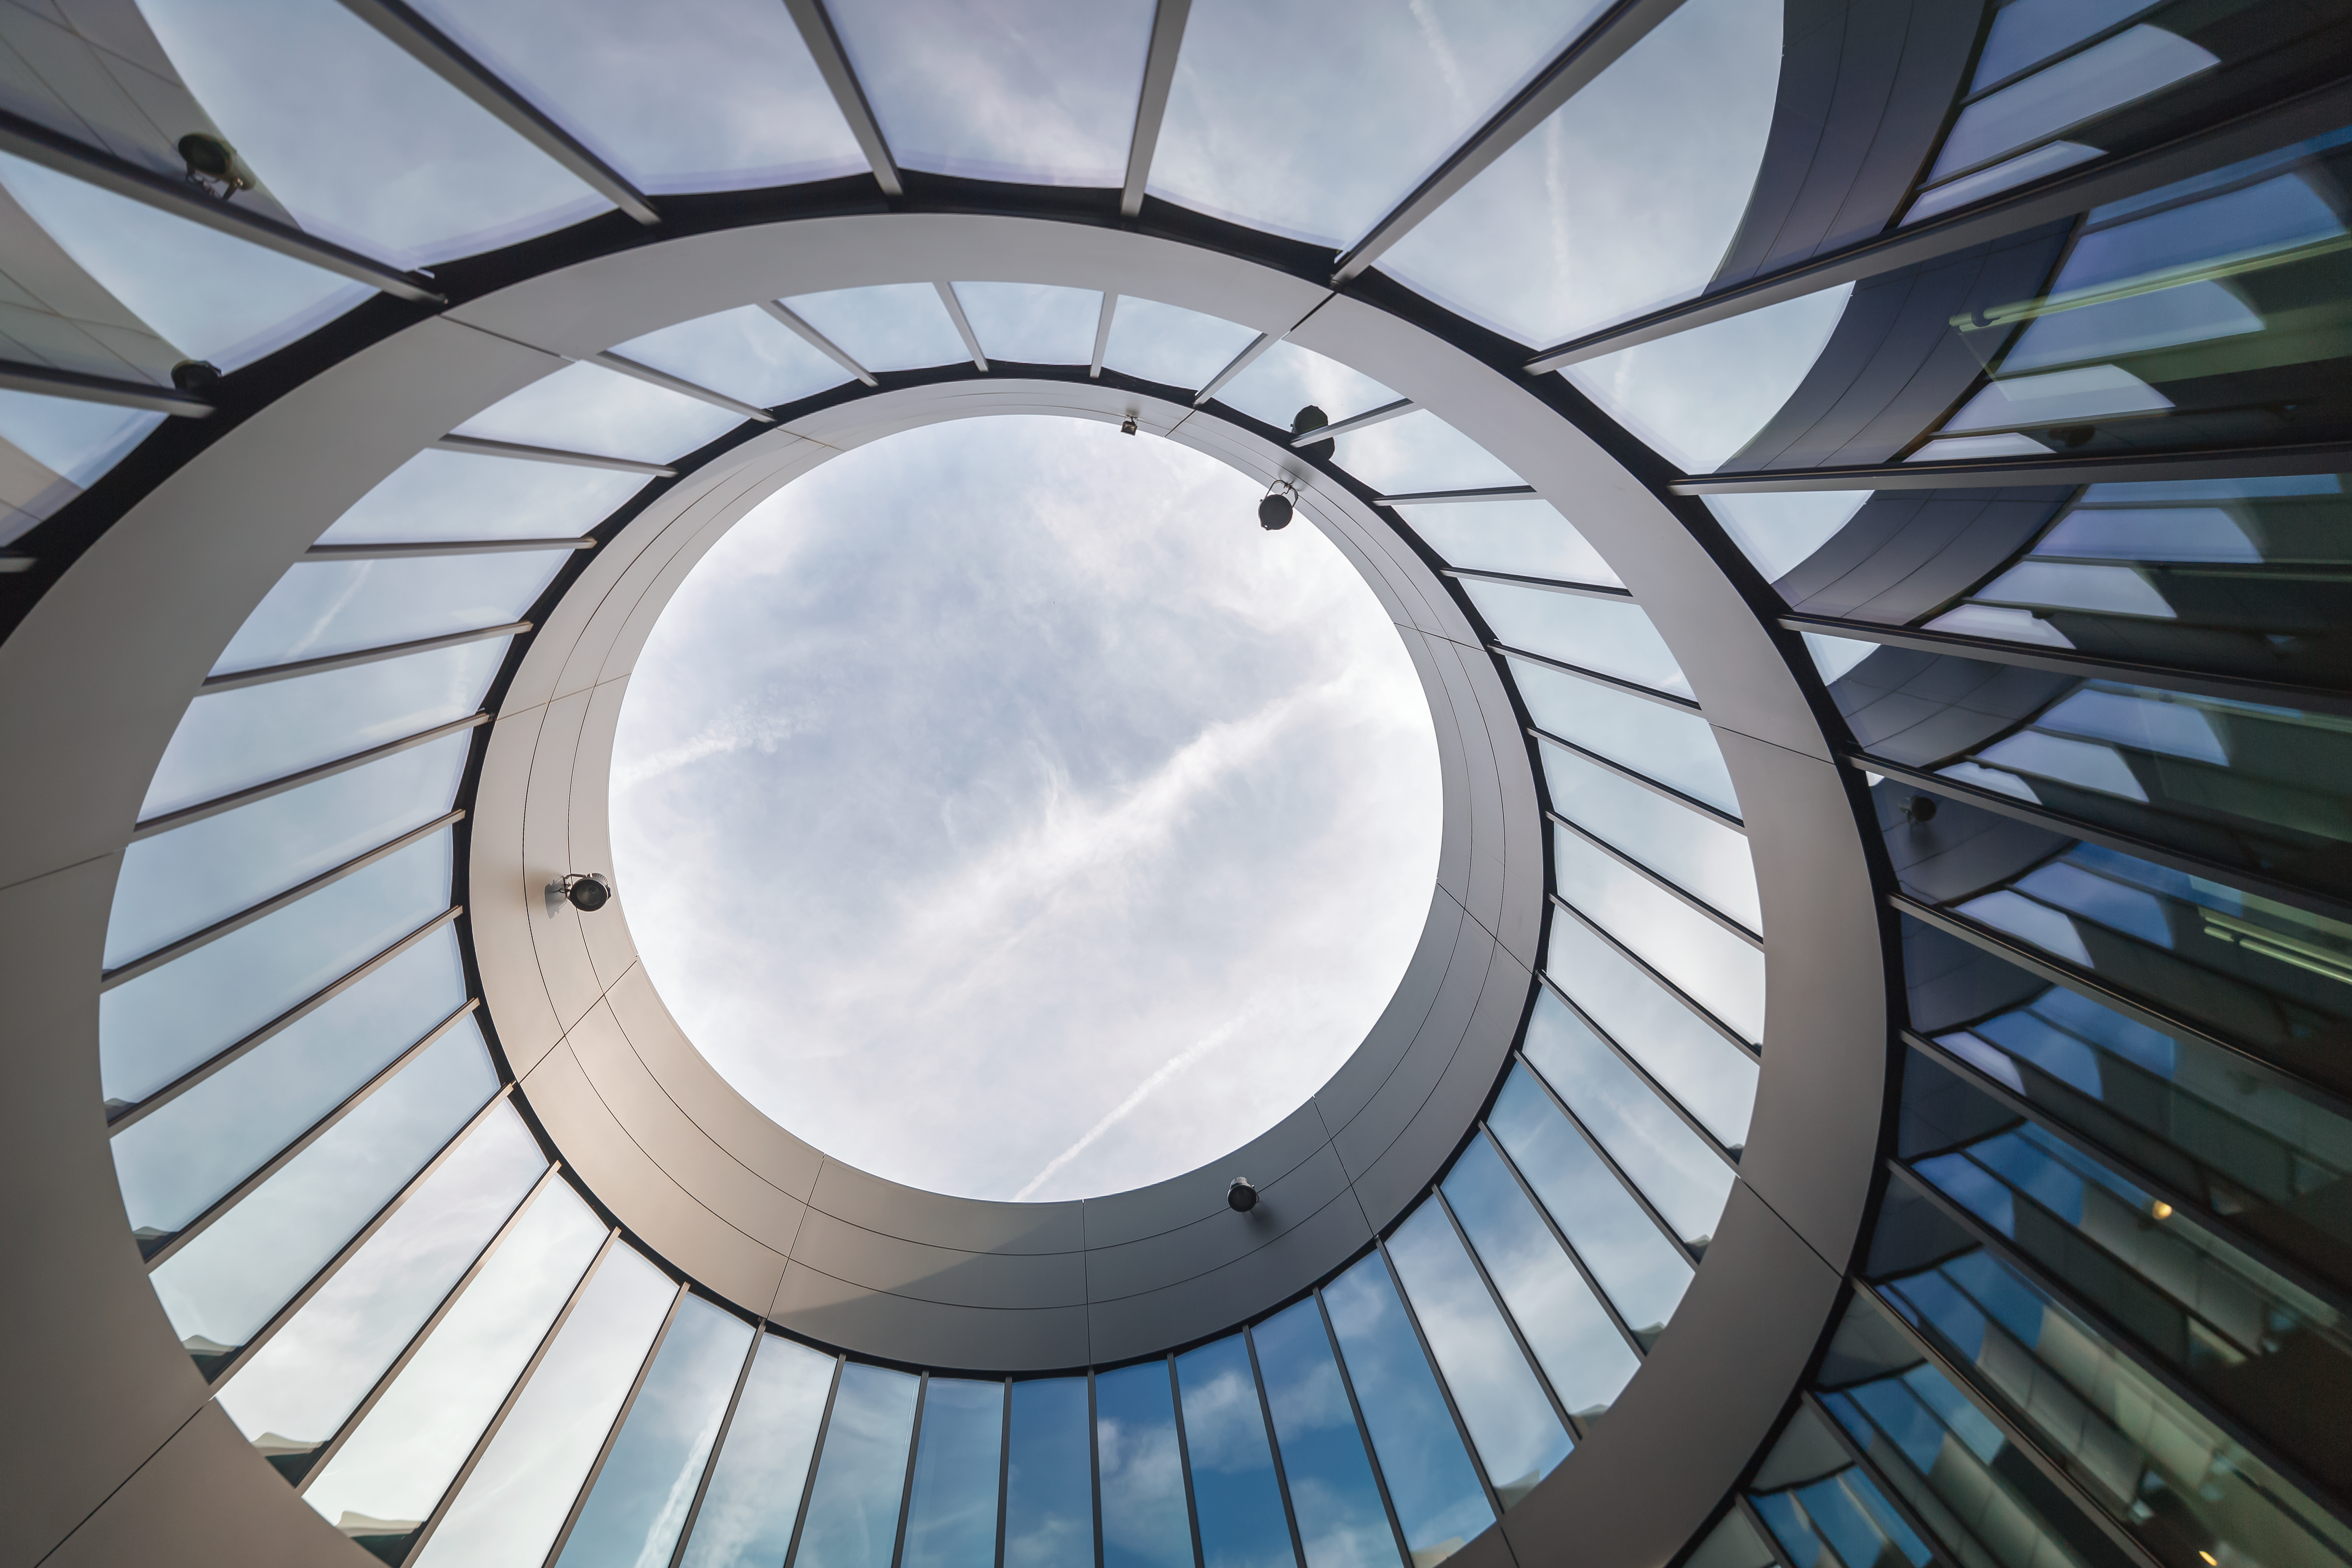

Surrealistic view of ESO new buildings

This surrealistic view shows the center of the new buildings of ESO Headquarters in Garching, which were inaugurated on 4 December 2013.

Credit: P. Horálek/ESO